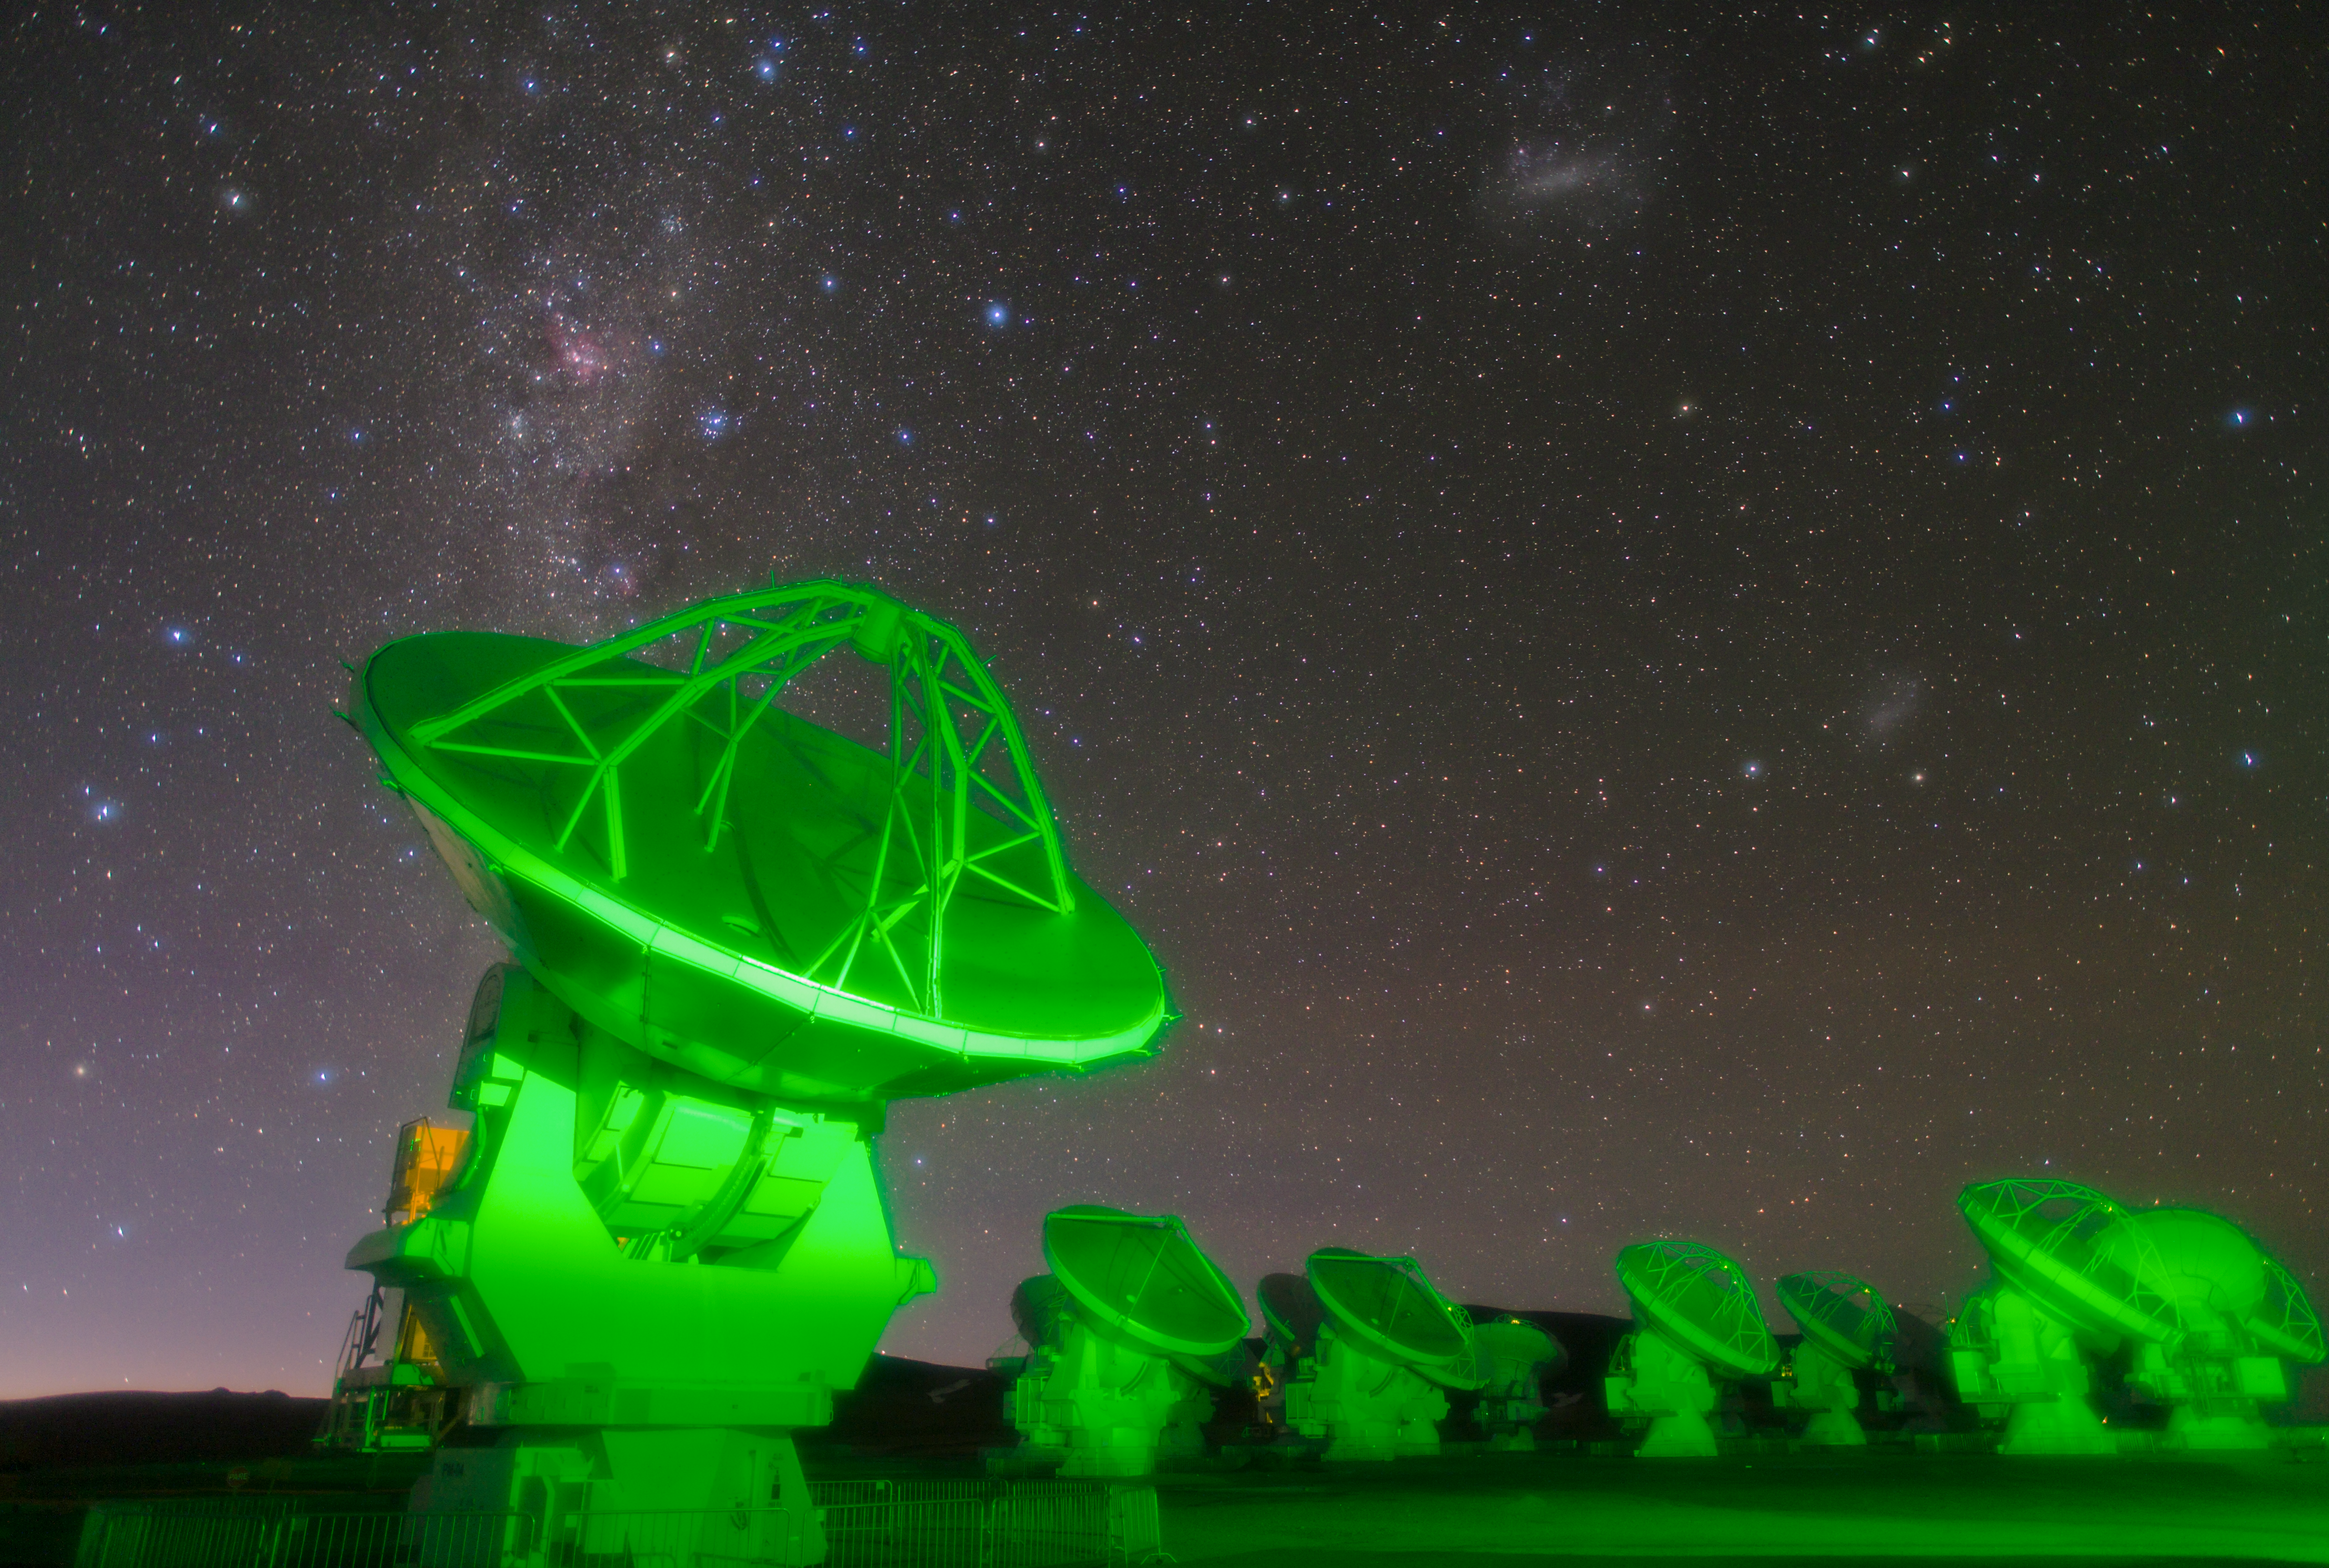

ALMA antennas on Chajnantor

Antennas of the Atacama Large Millimeter/submillimeter Array (ALMA) on the Chajnantor Plateau. The green light in this long exposure comes from lights on other ALMA antennas that are out of shot.

Credit: ESO/B. Tafreshi (twanight.org)